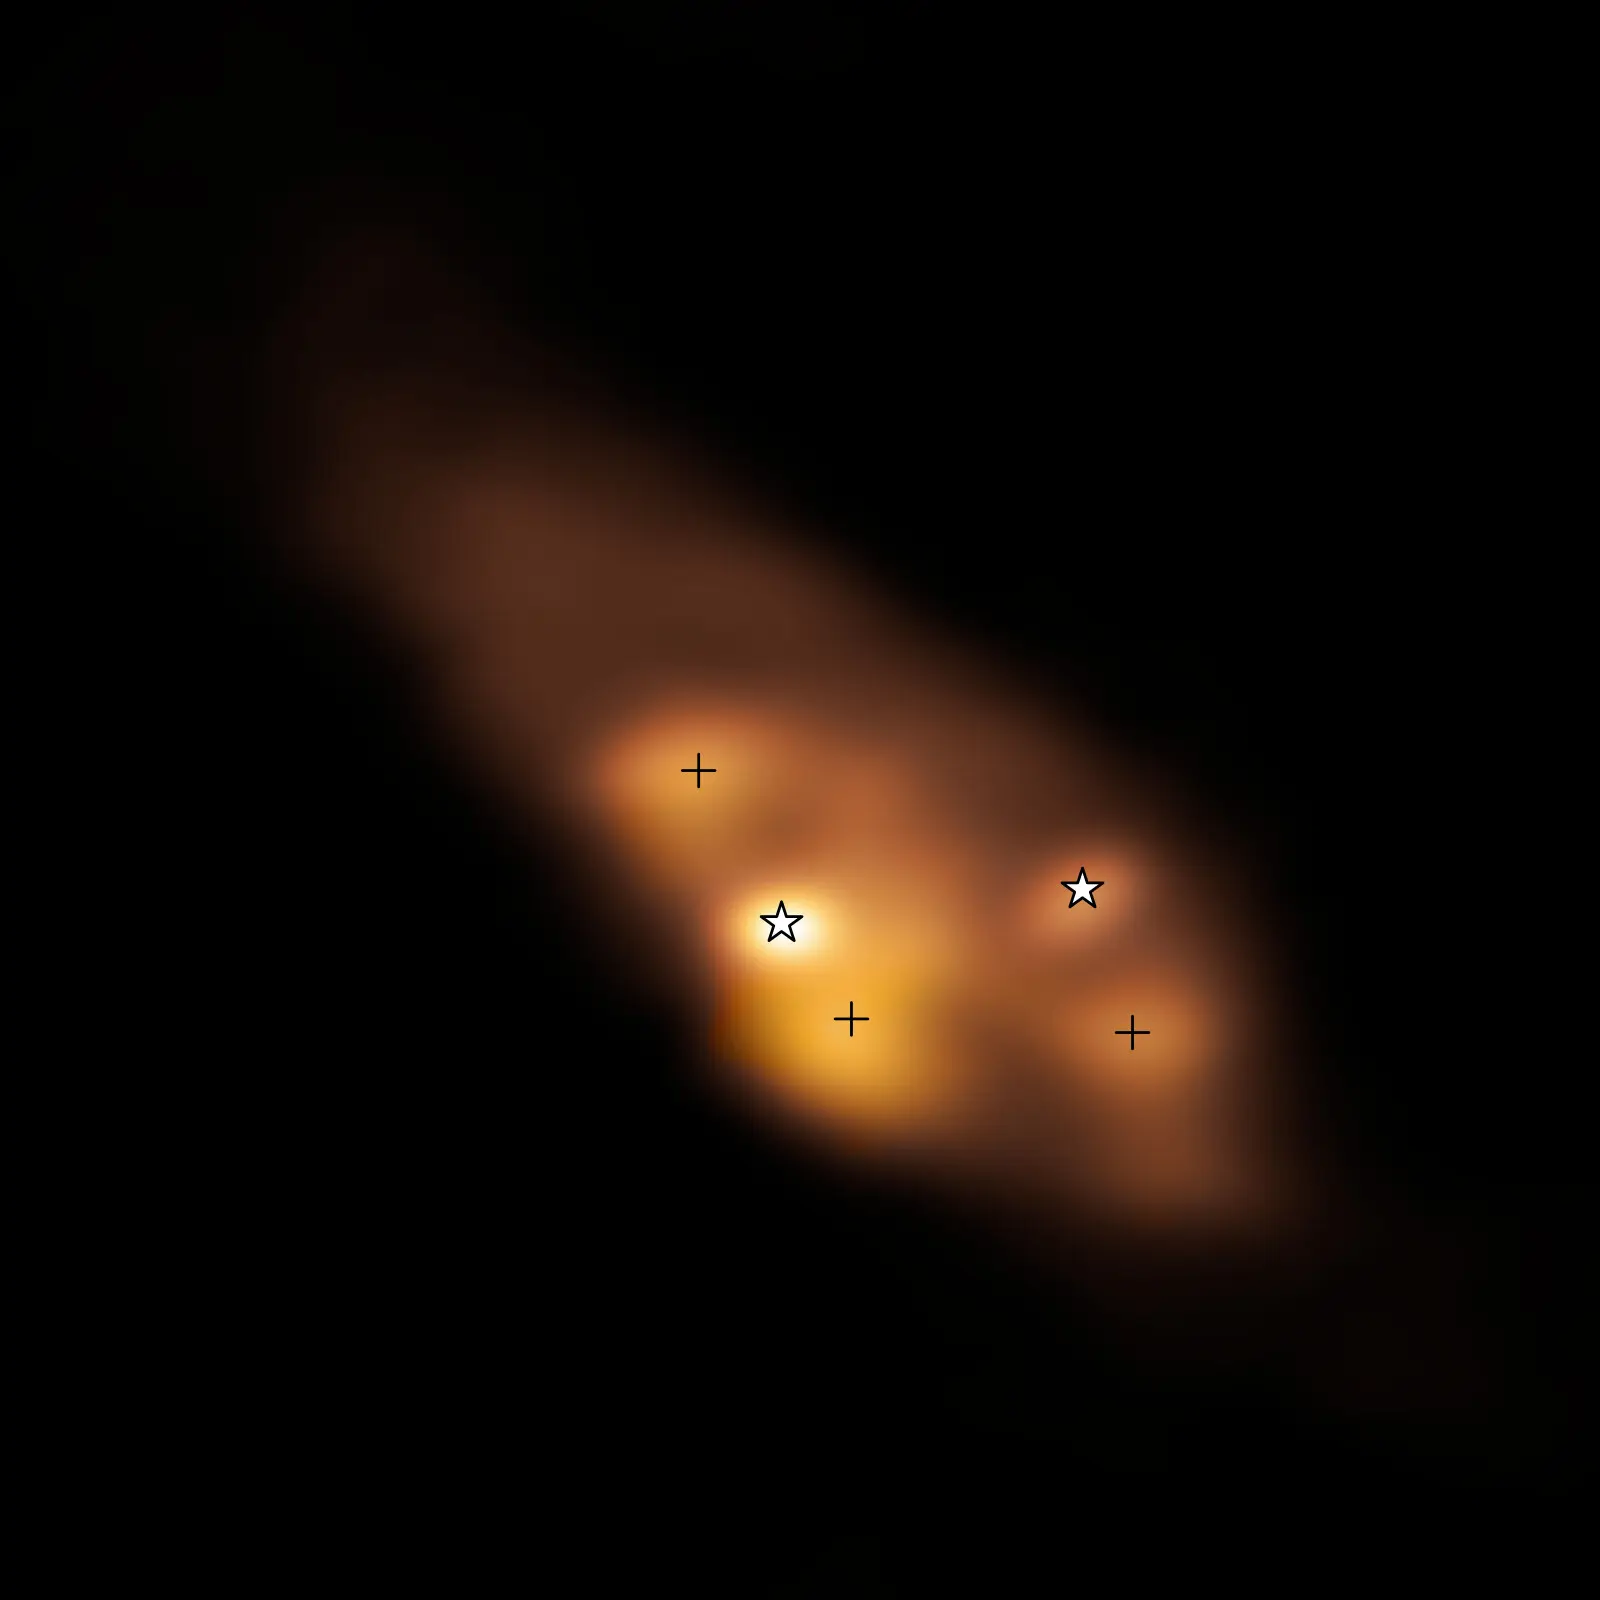

Hotspots found around young binary stars

This Picture shows the very early stages of a binary star system with some intriguing features. It’s a radio image taken with the Atacama Large Millimeter/submillimeter Array (ALMA). The two young stars, or protostars –– marked with star symbols –– are surrounded by a dusty disc. The colour represents the temperature distribution of the protostars and the surrounding area, with brighter yellow colours representing higher temperatures. There are three clumps of hot dust far away from the protostars, marked with crosses, but what’s heating them?

A recent study, led by Maria Jose Maureira at the Max Planck Institute for Extraterrestial Physics in Germany, suggests that these regions are not only heated by the protostars but, most likely, also by shockwaves, similar to the ones produced when an airplane travels faster than the sound speed through air. These shocks can help enrich the gas in the disc with complex organic molecules at early stages, which could be passed on to nascent planets. The high temperatures in these shocks can also alter how dust particles stick together, changing how early the formation of planetary cores can occur.

Credit: ALMA (ESO/NAOJ/NRAO)/Maureira et al